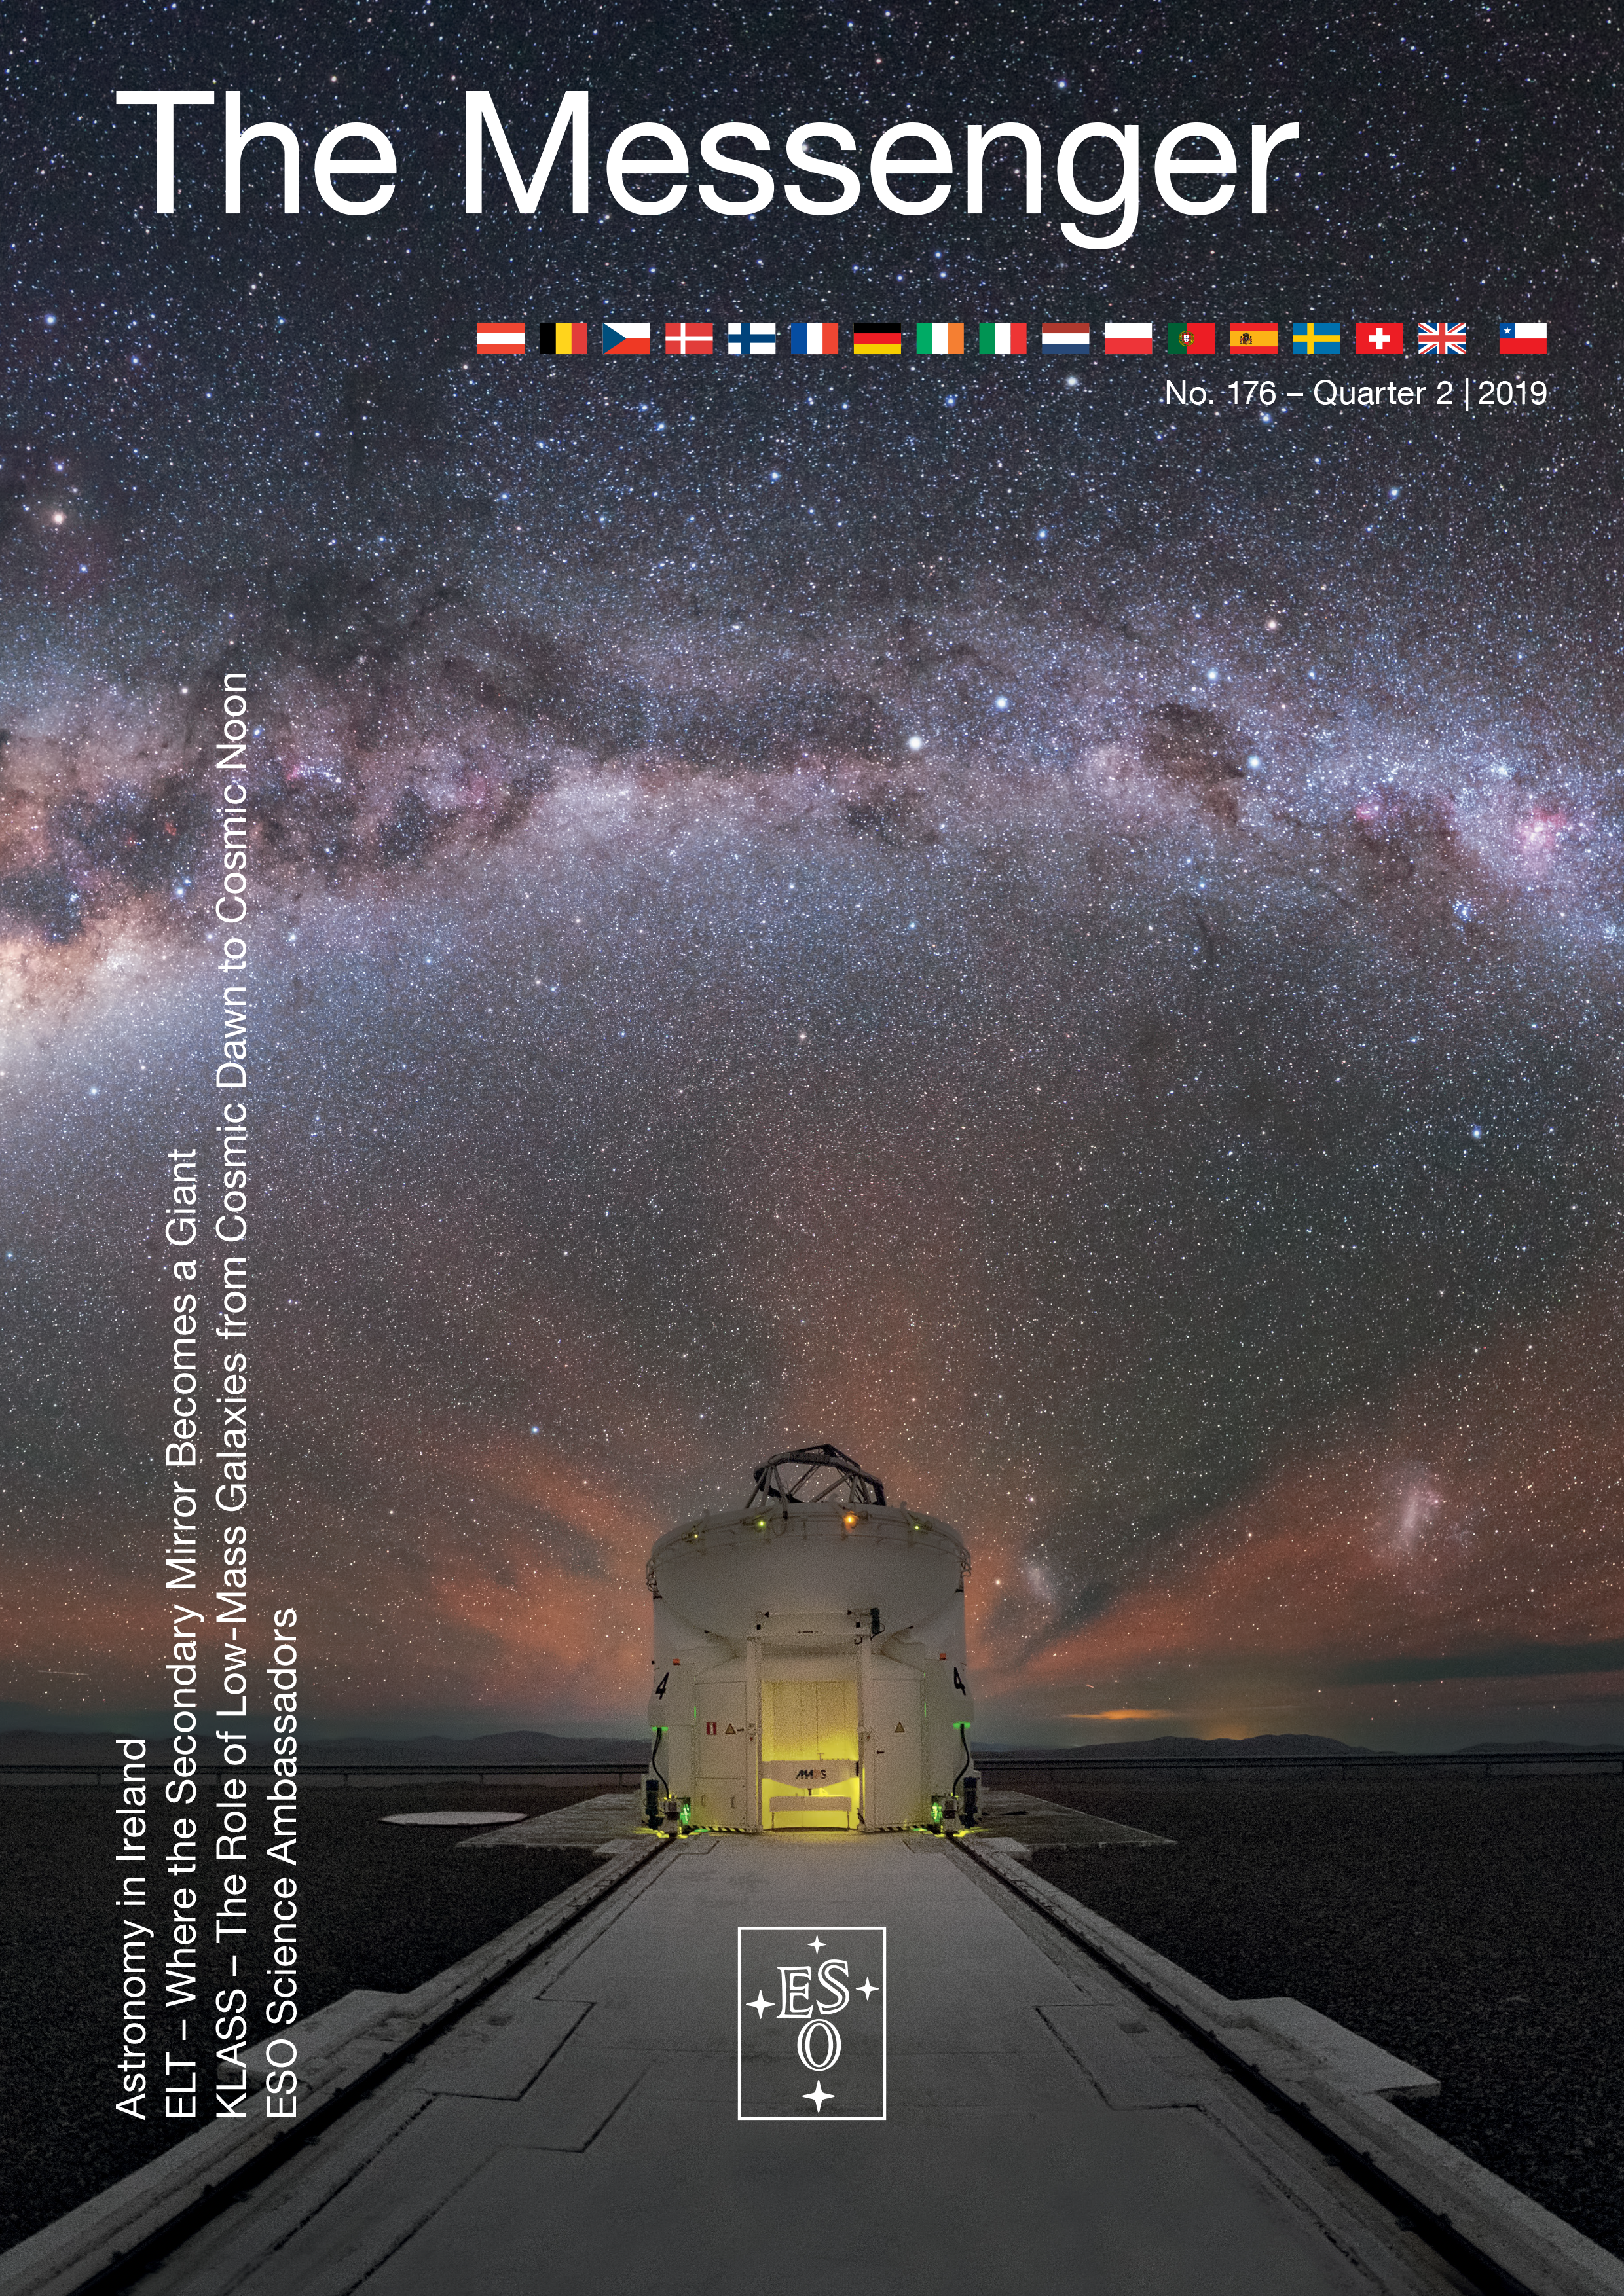

Cover of Messenger 176

Download The Messenger in PDF format or visit The Messenger website to subscribe and receive a free printed copy.

Credit: ESO